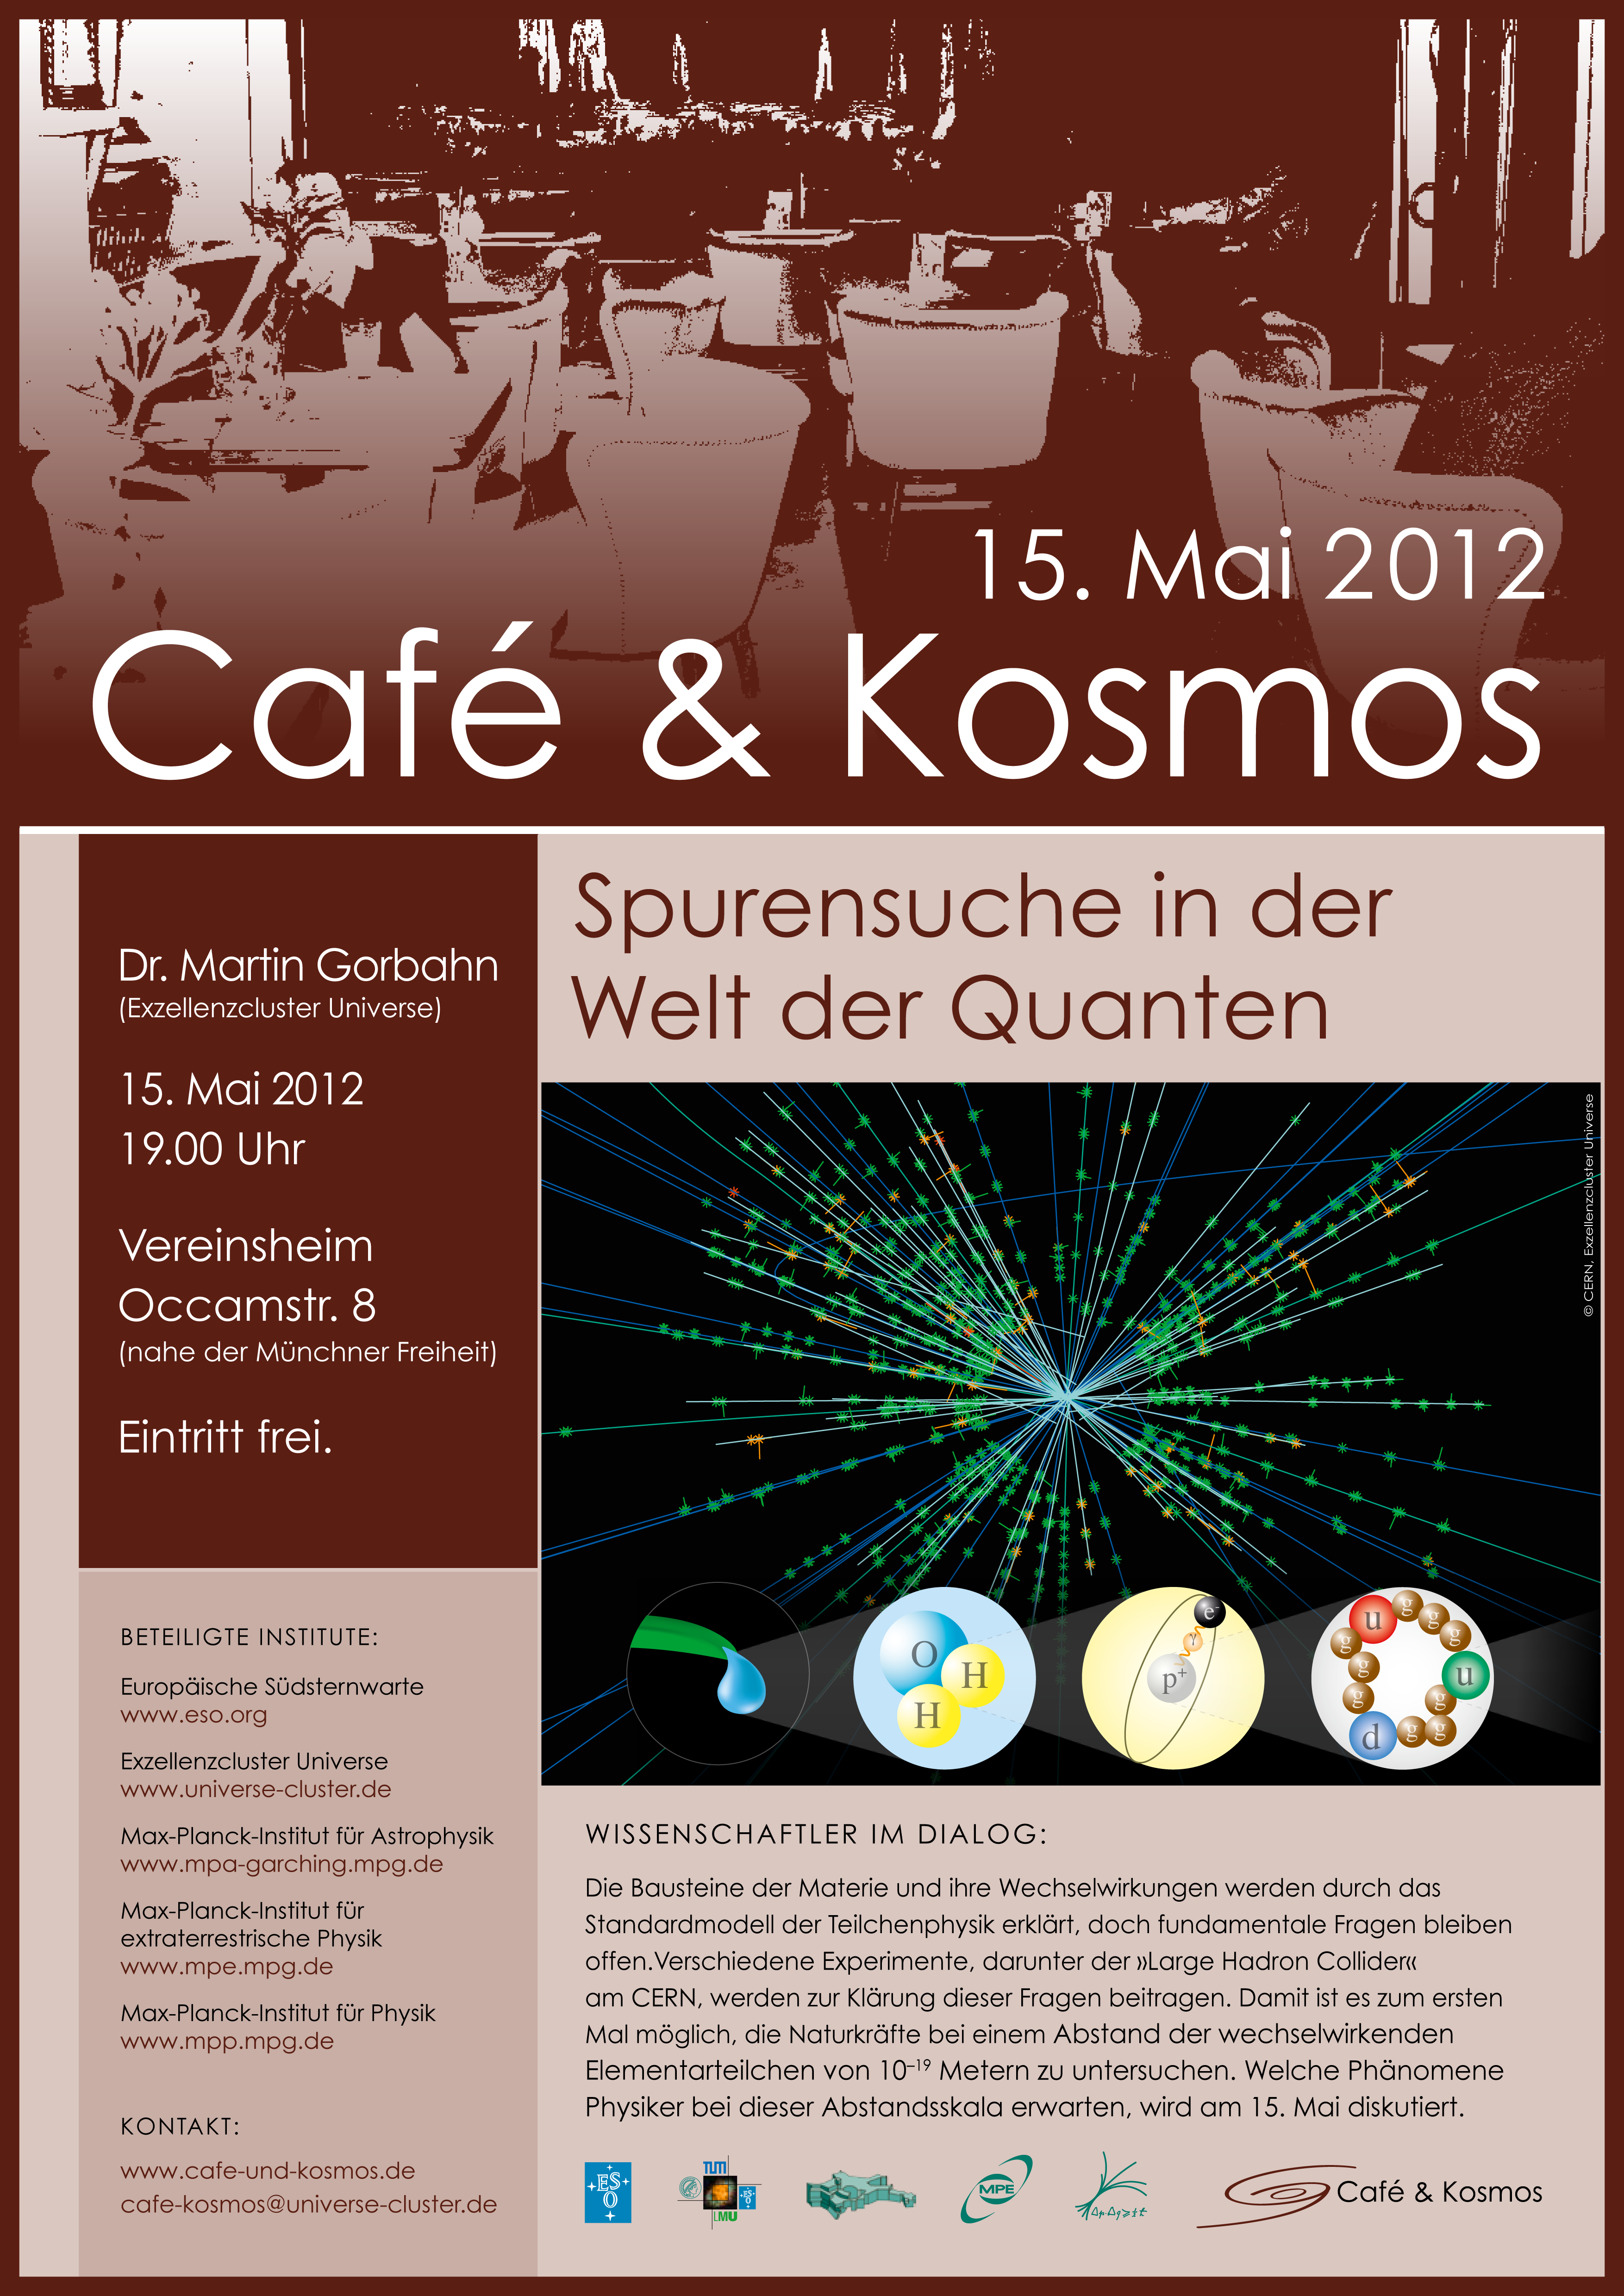

Poster of Café & Kosmos 15 may 2012

For more information about this event, visit: http://www.eso.org/public/events/special-evt/cafe-and-kosmos.html

This product is only available in electronic form.

Credit: ESO